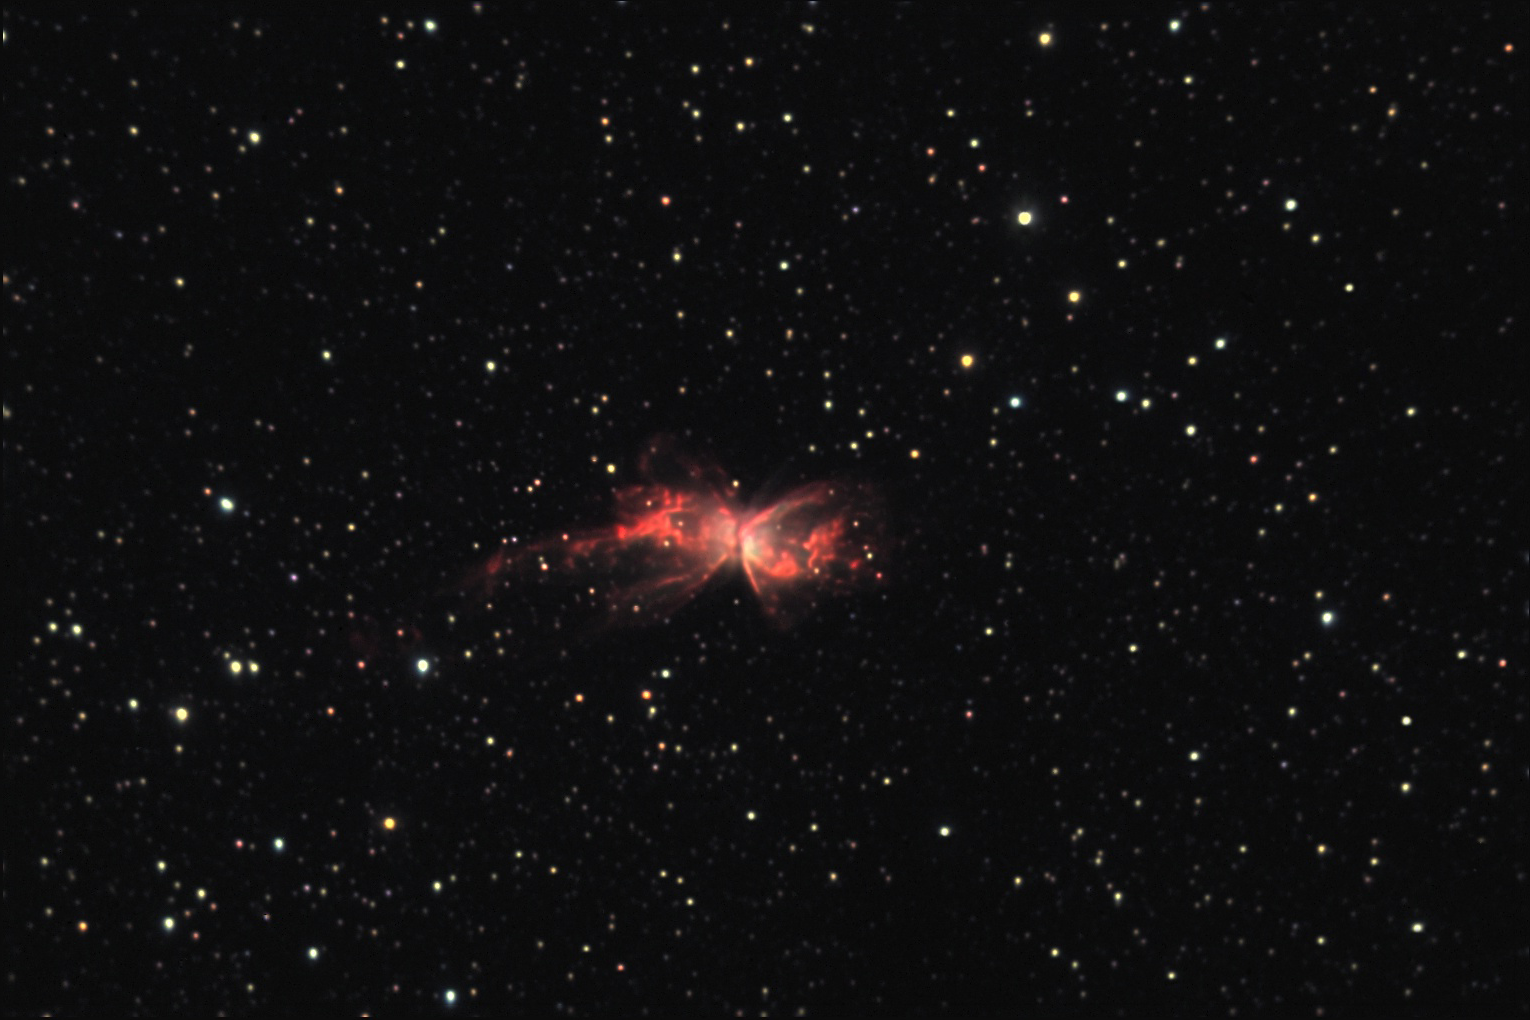

NGC 6302: The Butterfly Nebula

This planetary nebula, which looks remarkably like a butterfly, is located about 3800 lightyears away in the constellation Scorpius. To see it in higher resolution, take a peek at the Hubble Space Telescope's image using the WFC3 instrument.

This image was taken as part of Advanced Observing Program (AOP) program at Kitt Peak Visitor Center during 2014.

Credit: KPNO/NOIRLab/NSF/AURA/Adam Block